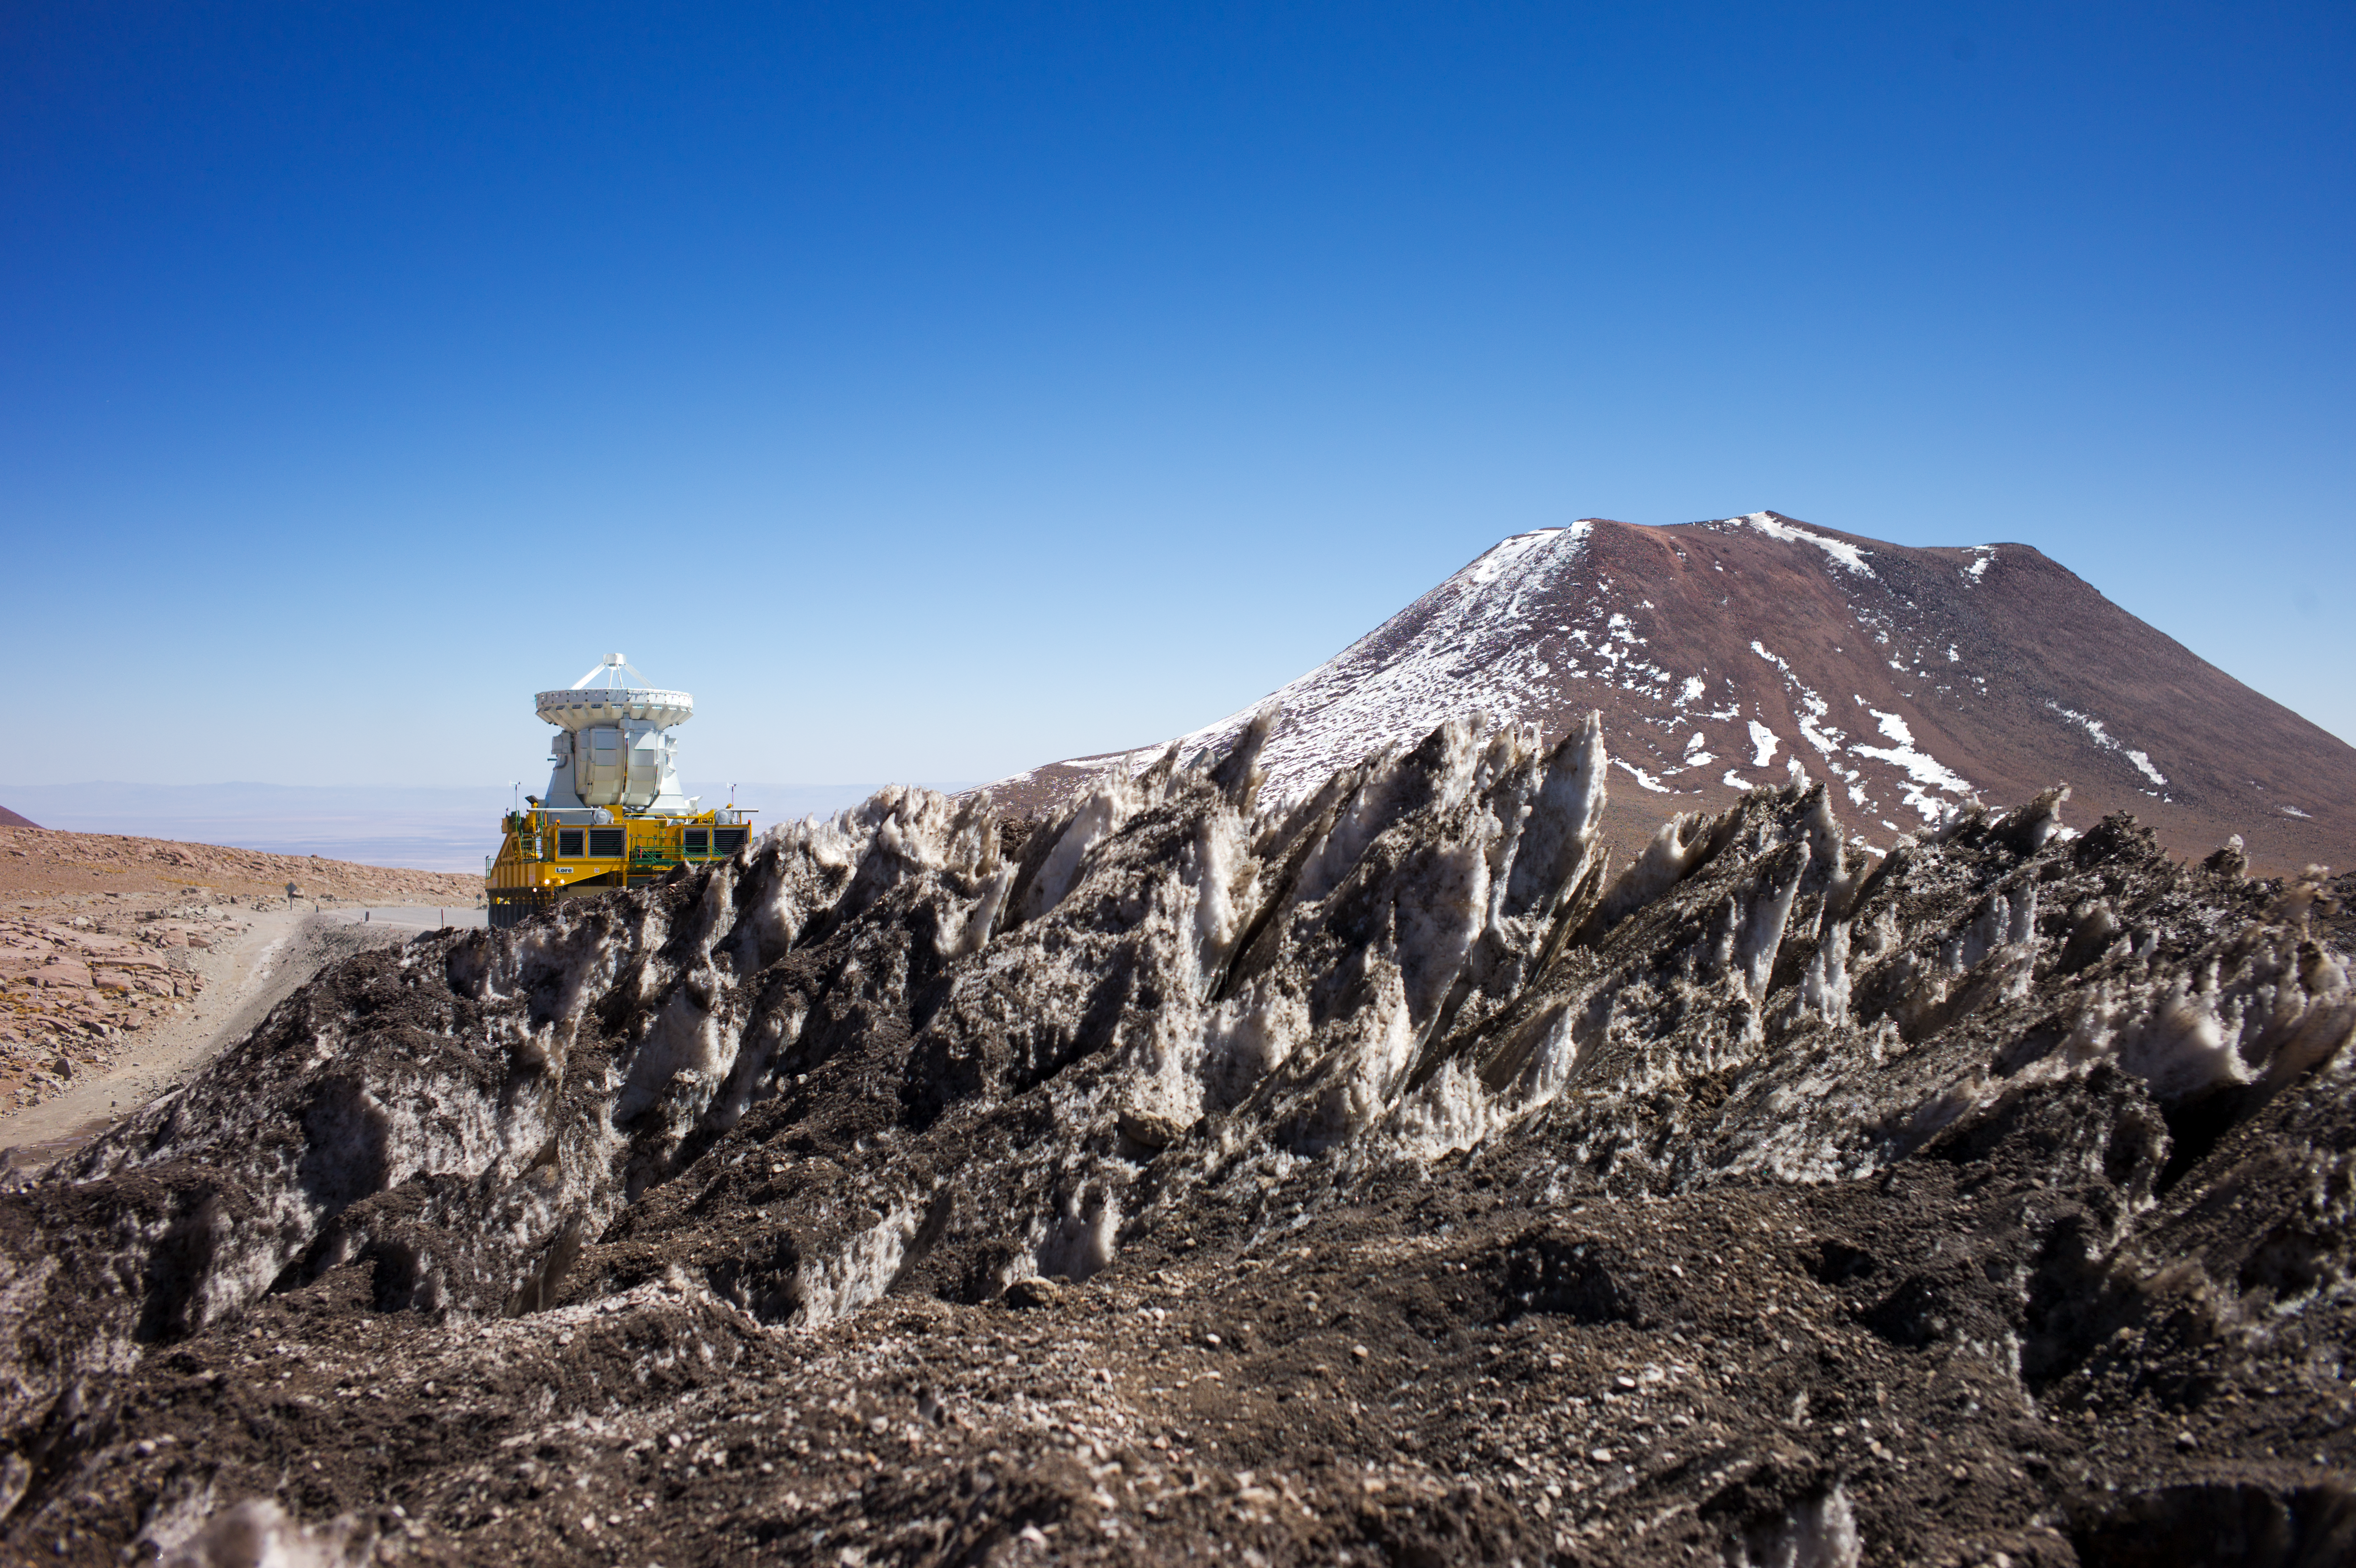

ALMA antenna on a transporter

This image shows an ALMA 7-metre antenna being carried by a transporter vehicle.

Credit: ESO